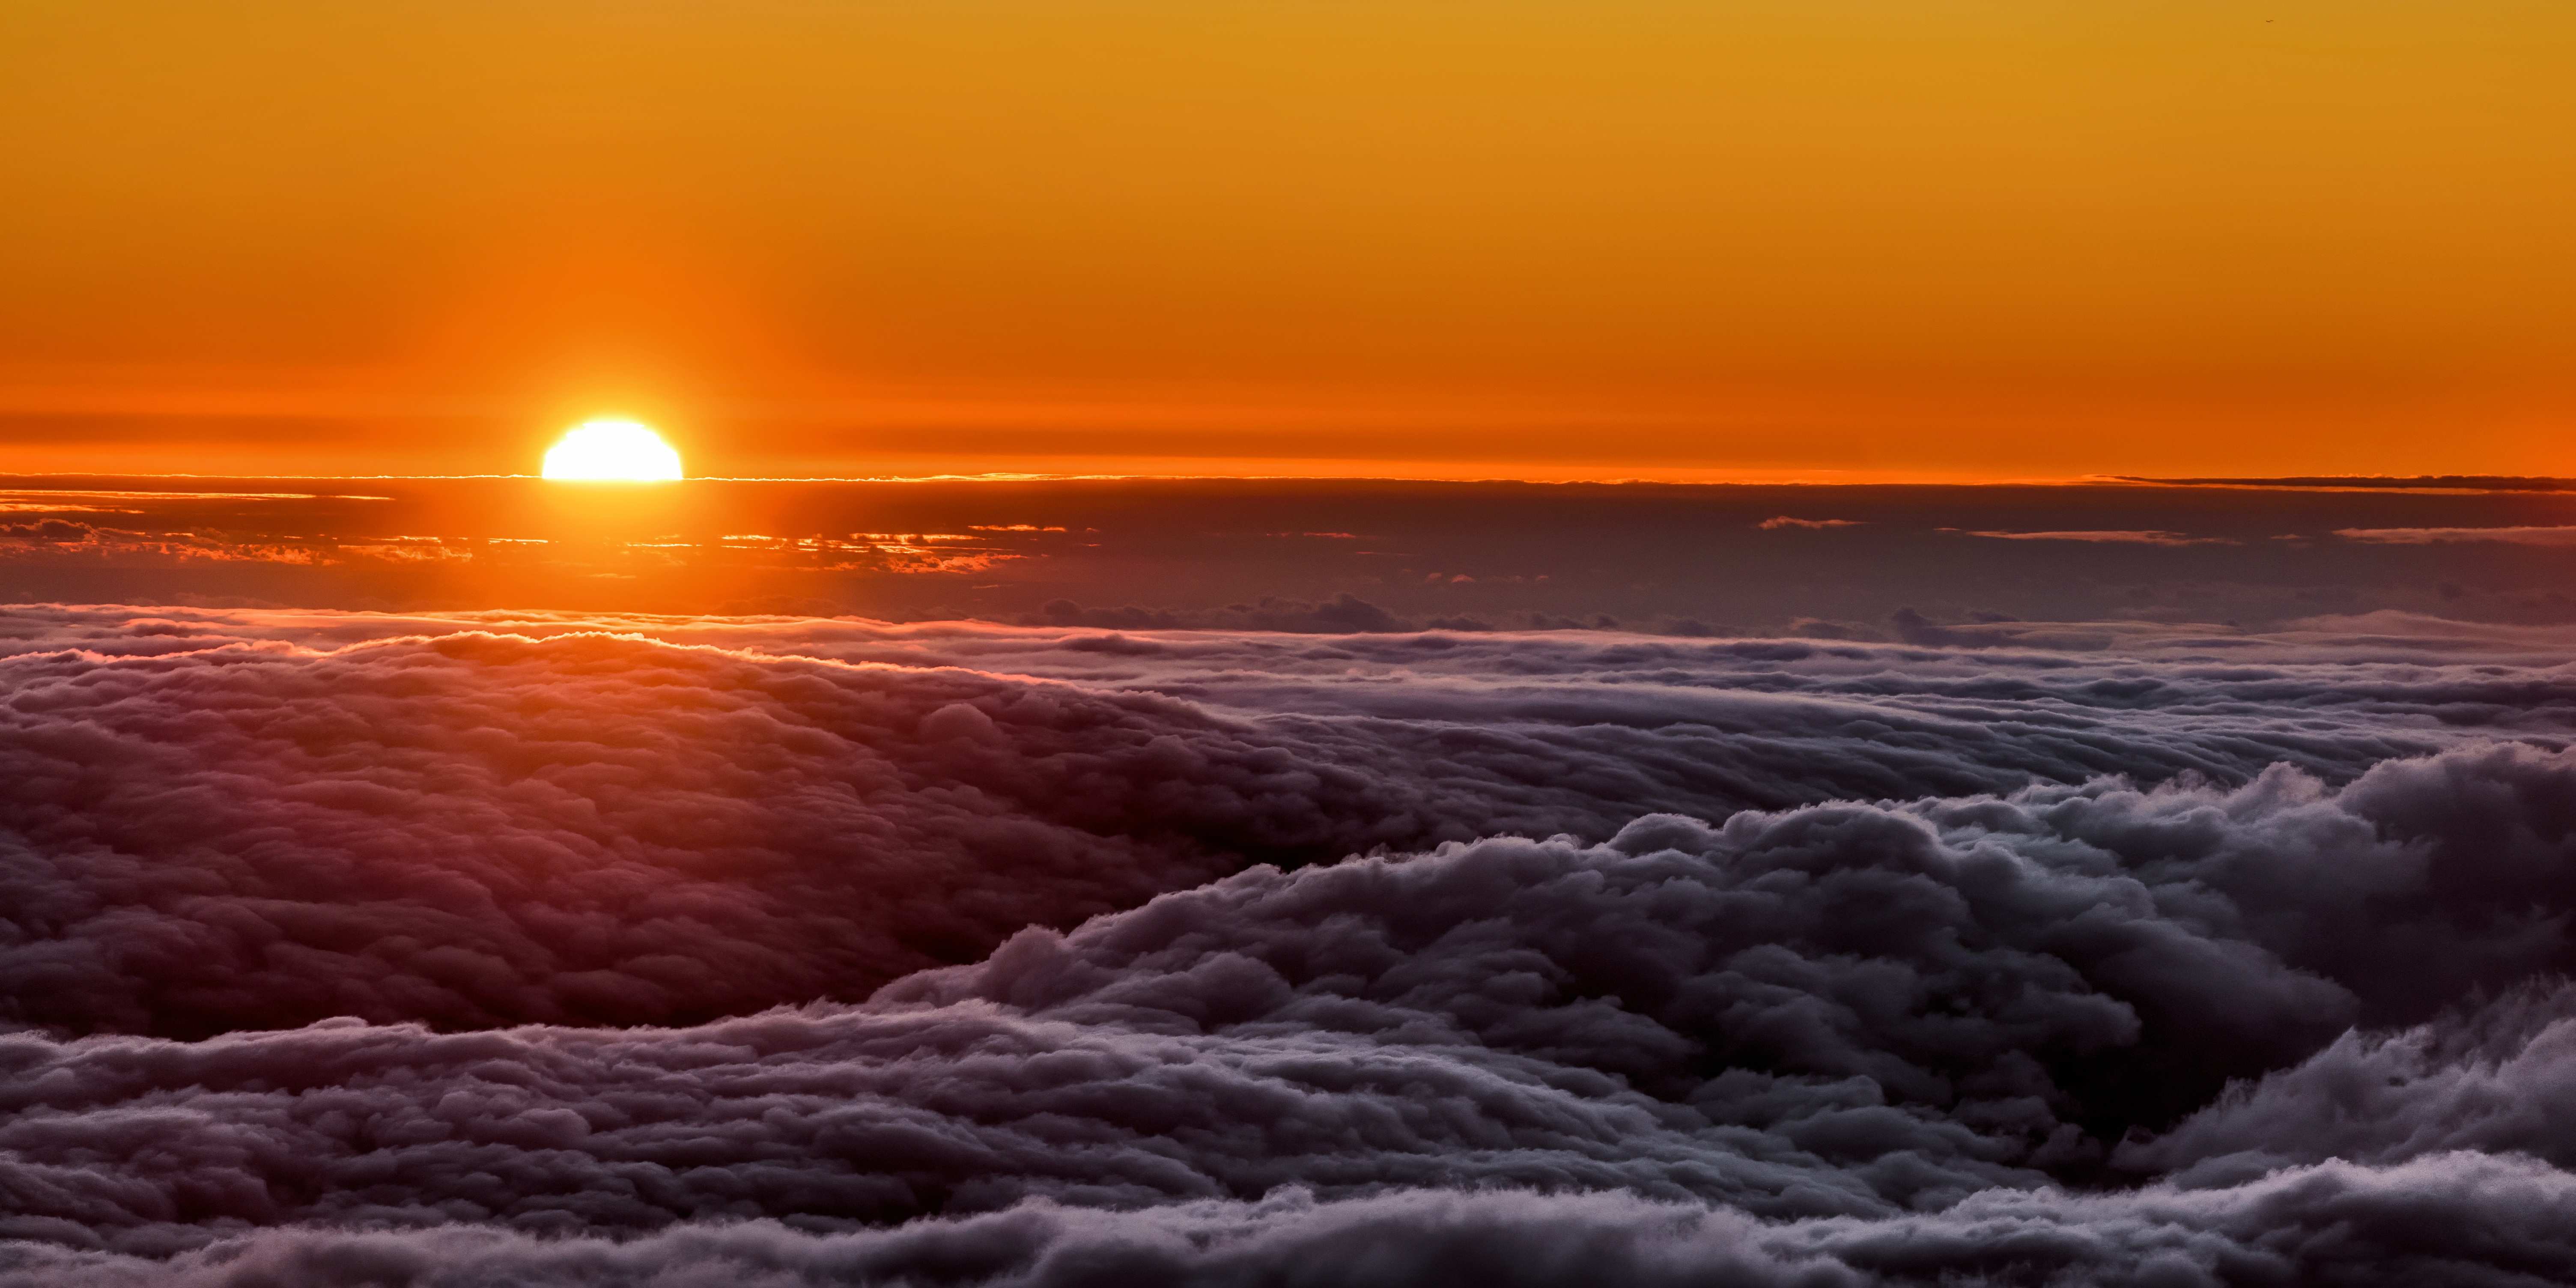

Churning Clouds

In this extraordinary image, the Sun looks as though it's peeping out over a stormy, churning sea. In fact, the roiling waves are not made of liquid water, but are a spectacular cloud deck. We don’t typically see cloud decks from above, unless we’re in an airplane. This photo, however, was taken from a vantage point near to Gemini North, of the international Gemini Observatory, which is a Program of NSF NOIRLab.

Gemini North is located near the summit of Maunakea, a dormant volcano that peaks at over 4200 meters (nearly 14,000 feet) above sea level. Gemini North’s very elevated location is perfect for astronomical observations, affording the high, dry and cold conditions that such telescopes love! It also occasionally provides astronomers and technicians with the opportunity to work above the clouds.

Credit: International Gemini Observatory/NOIRLab/NSF/AURA/J. Chu